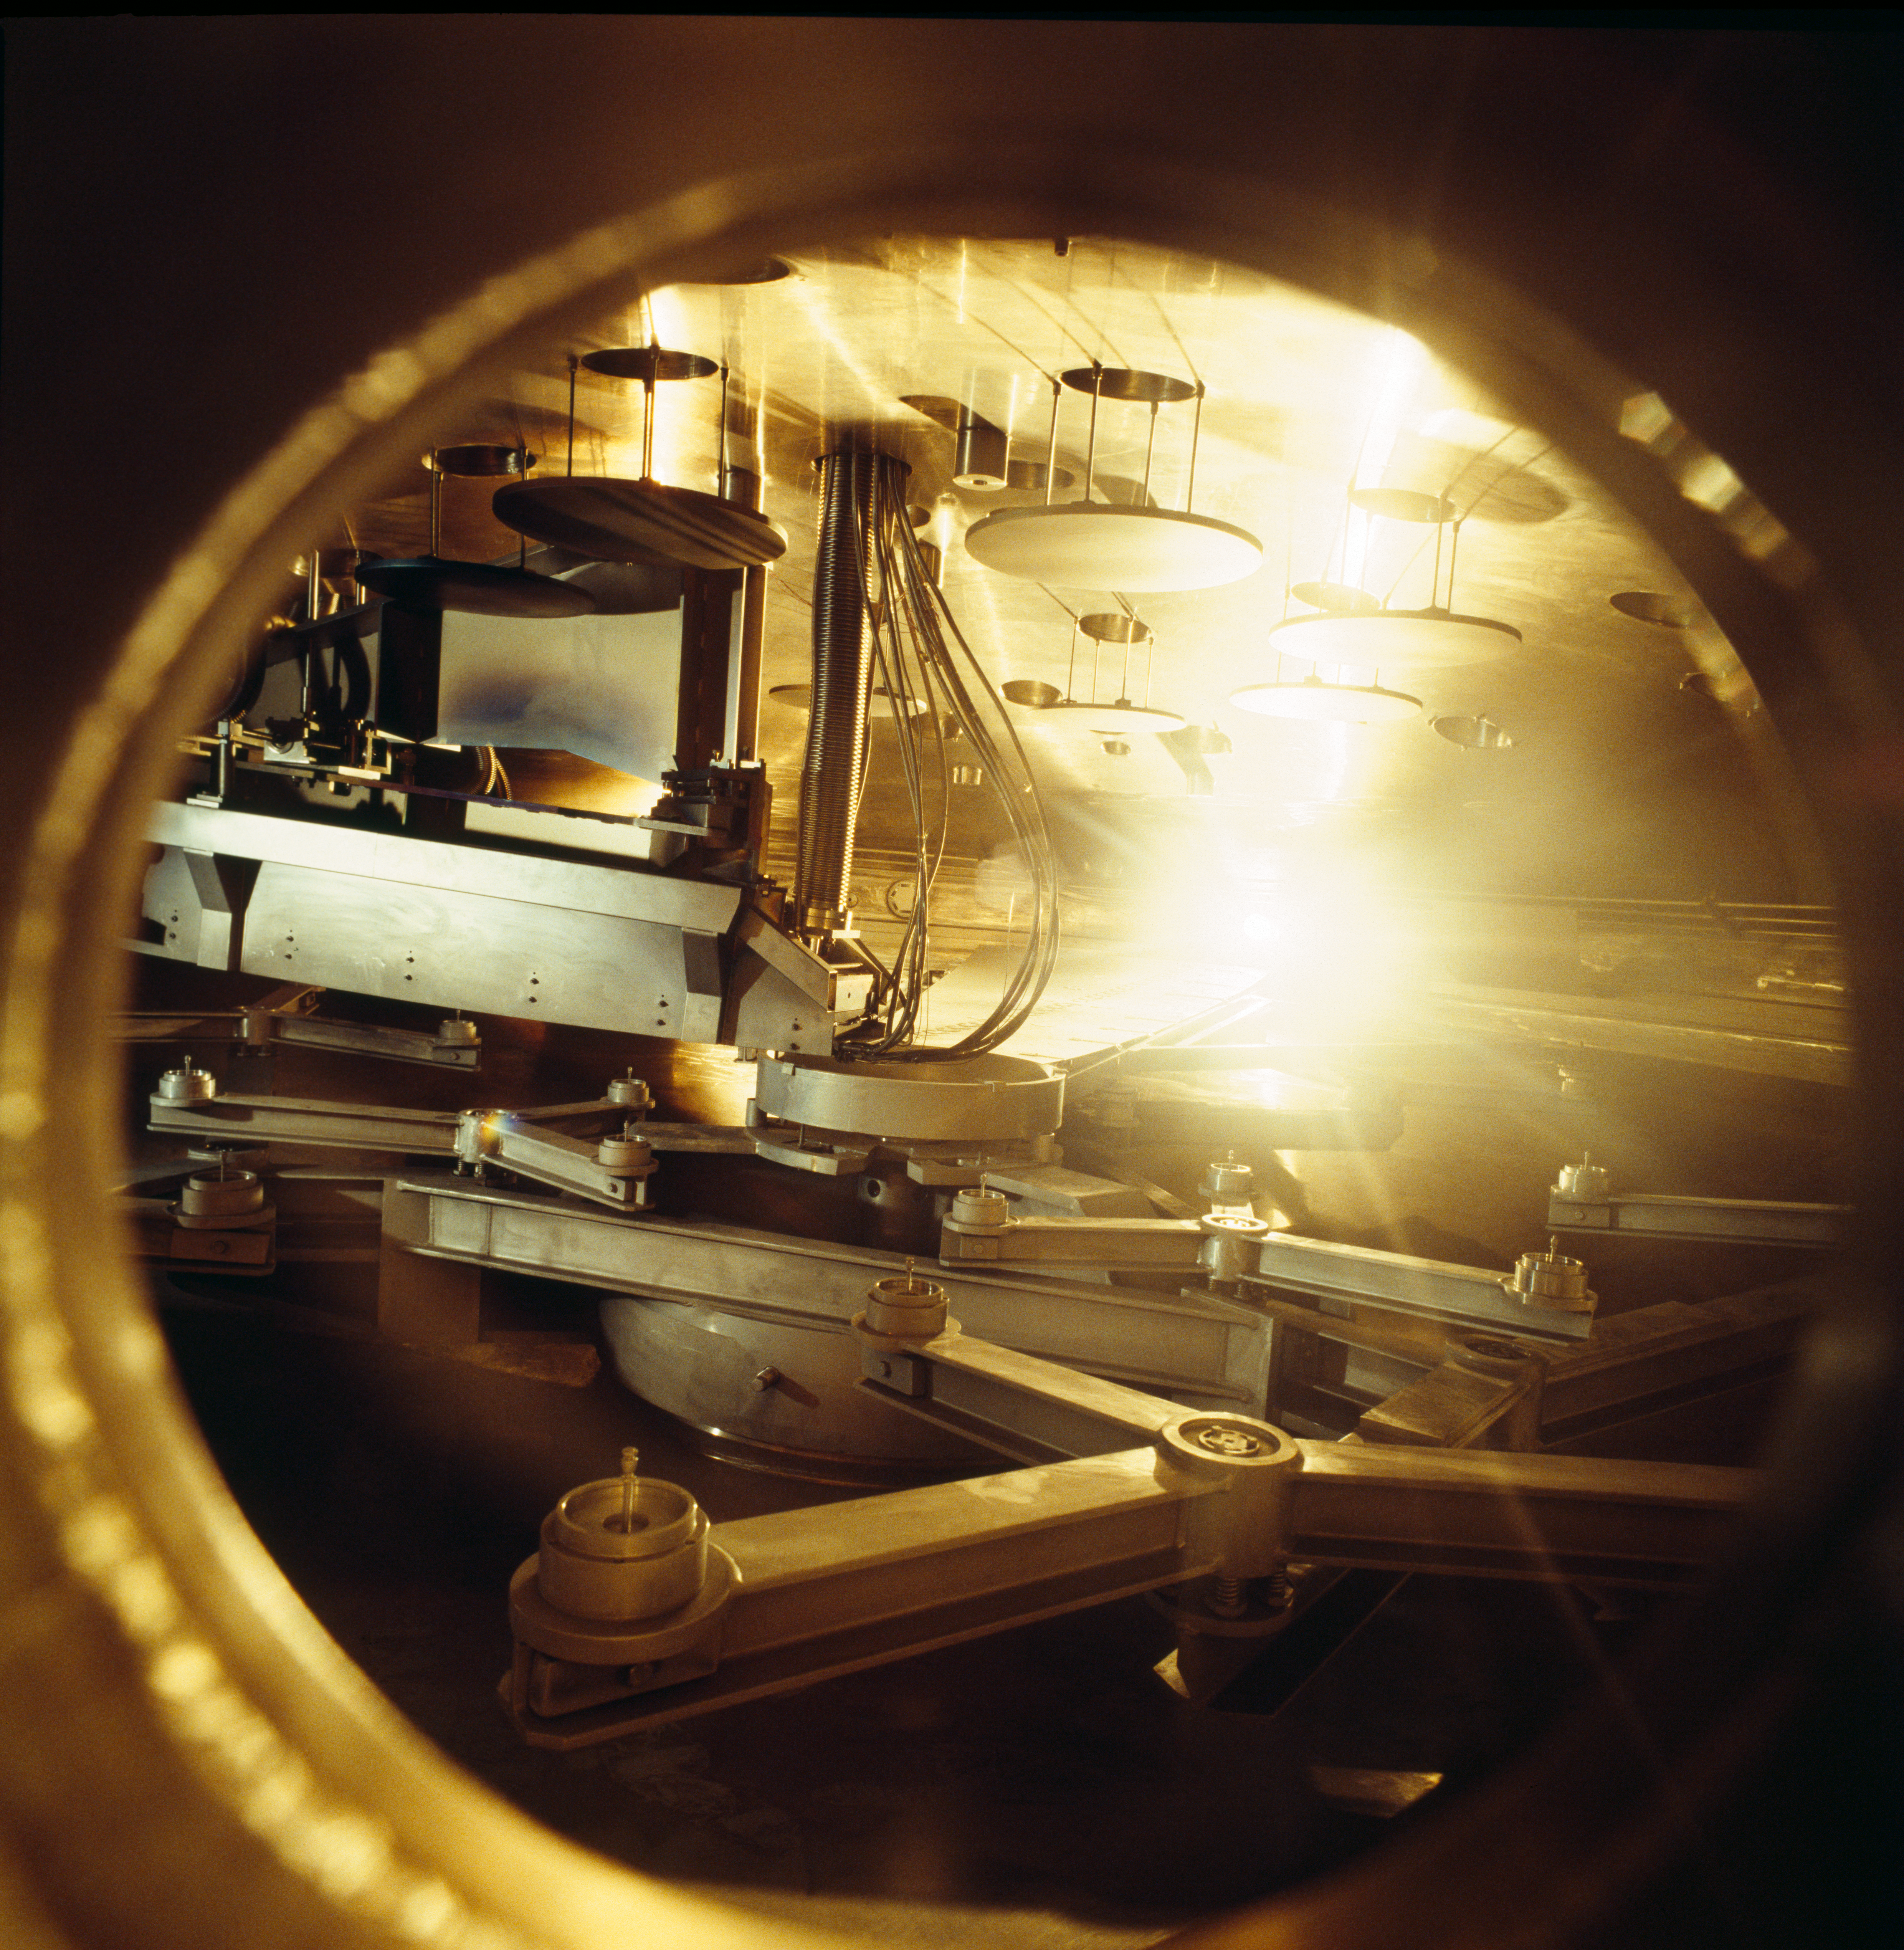

VLT M1 coating tank

View inside the coating tank of the coating unit for the VLT mirrors just before a test run in May 1997.

Credit: ESO